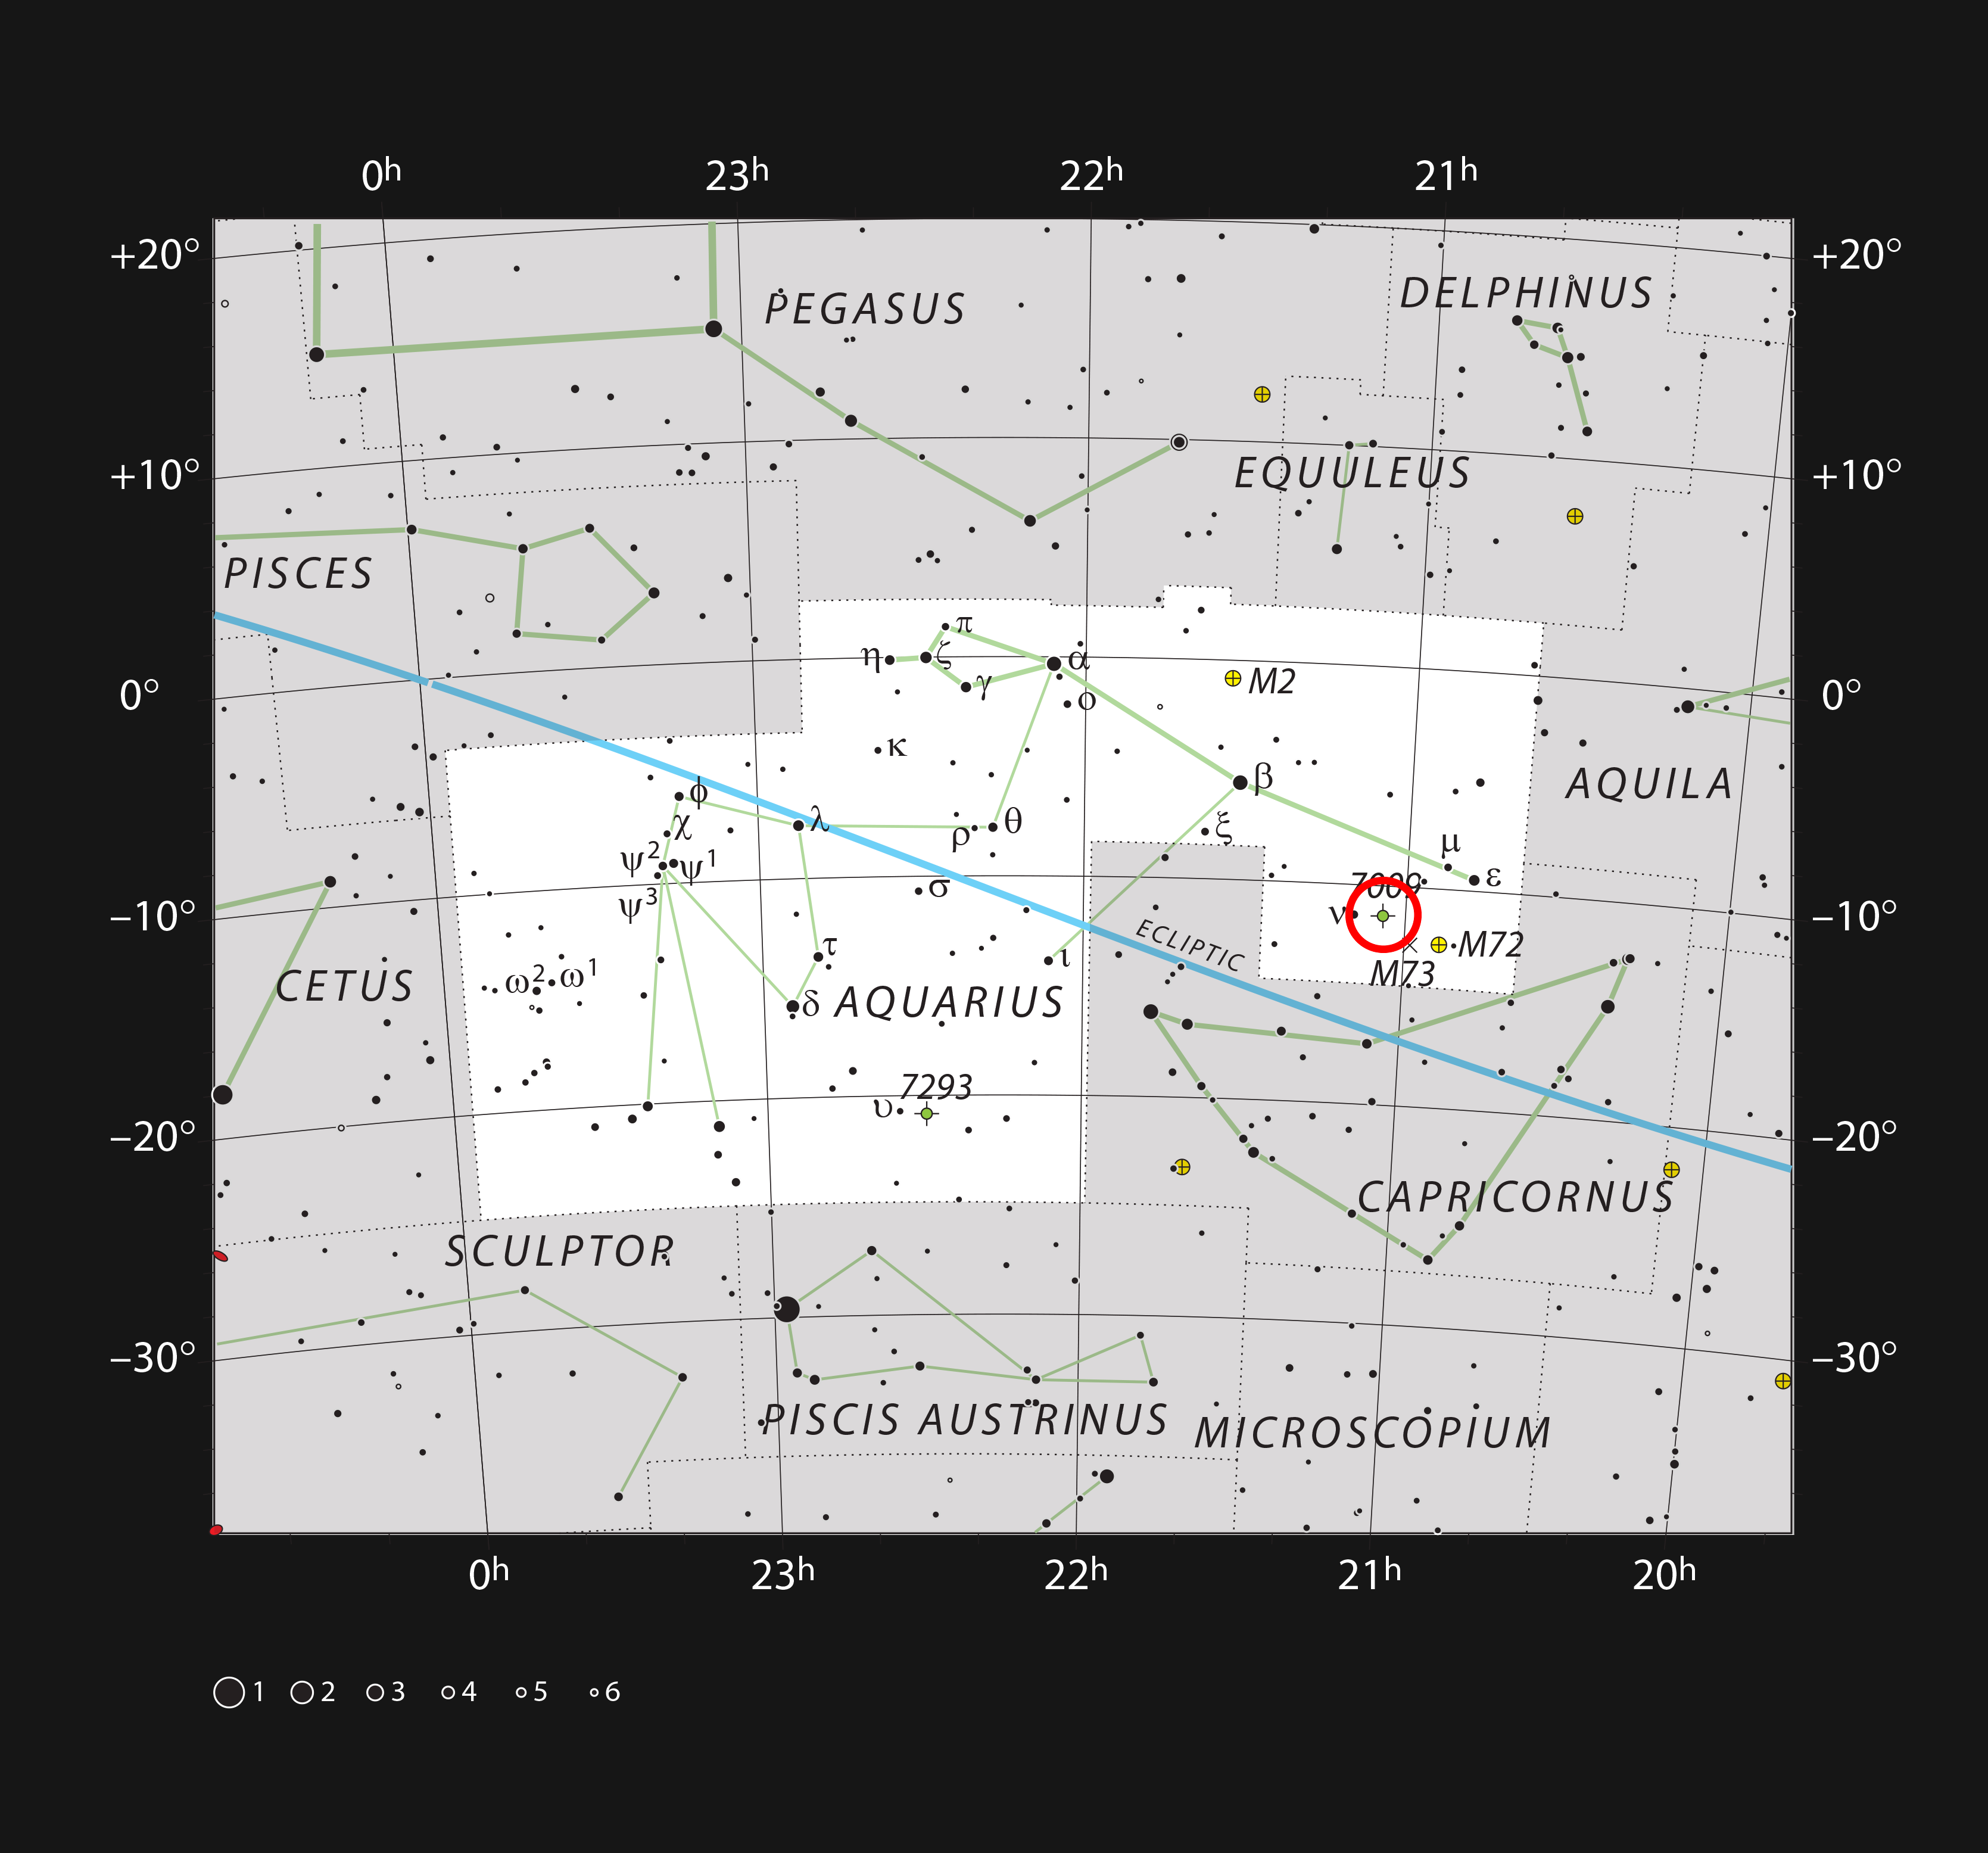

The Saturn Nebula in the constellation of Aquarius

This chart shows most of the stars visible to the naked eye in the large but faint constellation of Aquarius (The Water Bearer). This constellation contains the bright planetary nebula NGC 7009, often called the Saturn Nebula because of its apparent shape. This object can be easily seen as a small but bright disc in small telescopes.

Credit: ESO, IAU and Sky & Telescope